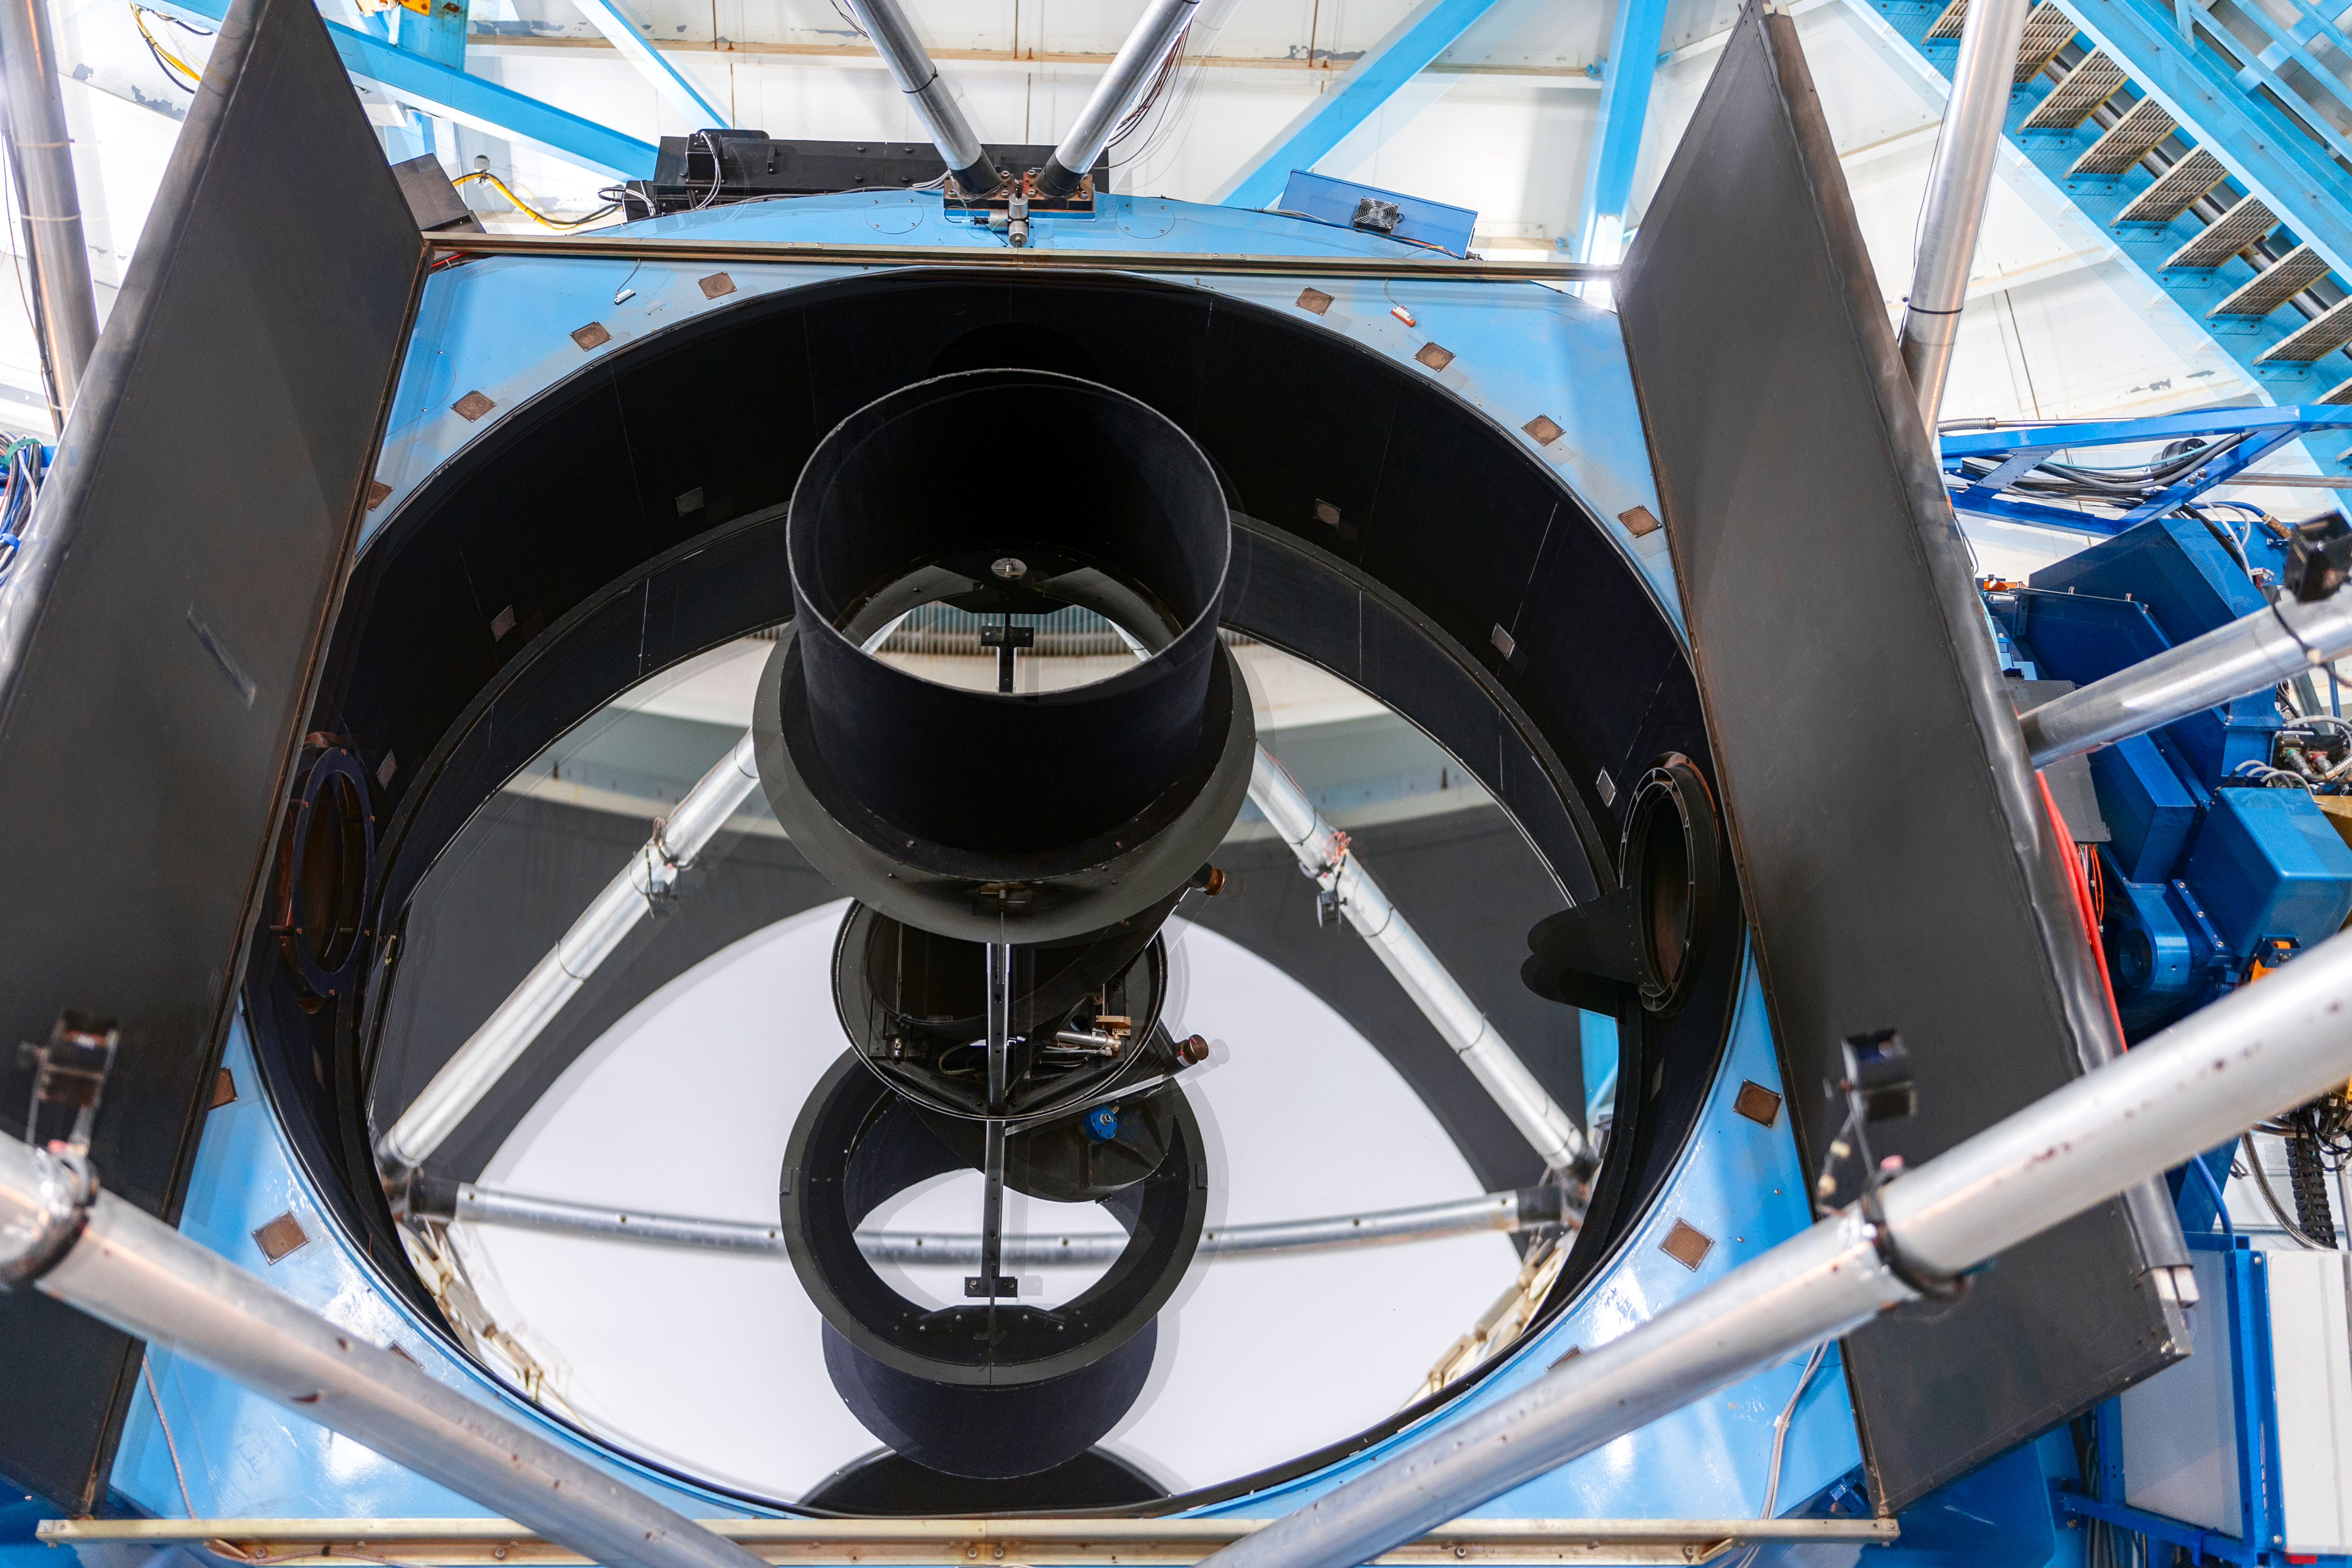

Nicholas U. Mayall 4-meter Telescope Mirrors

A closeup of the Nicholas U. Mayall 4-meter Telescope's mirrors on Kitt Peak National Observatory in Arizona.

Credit: KPNO/NOIRLab/NSF/AURA/T. Slovinský